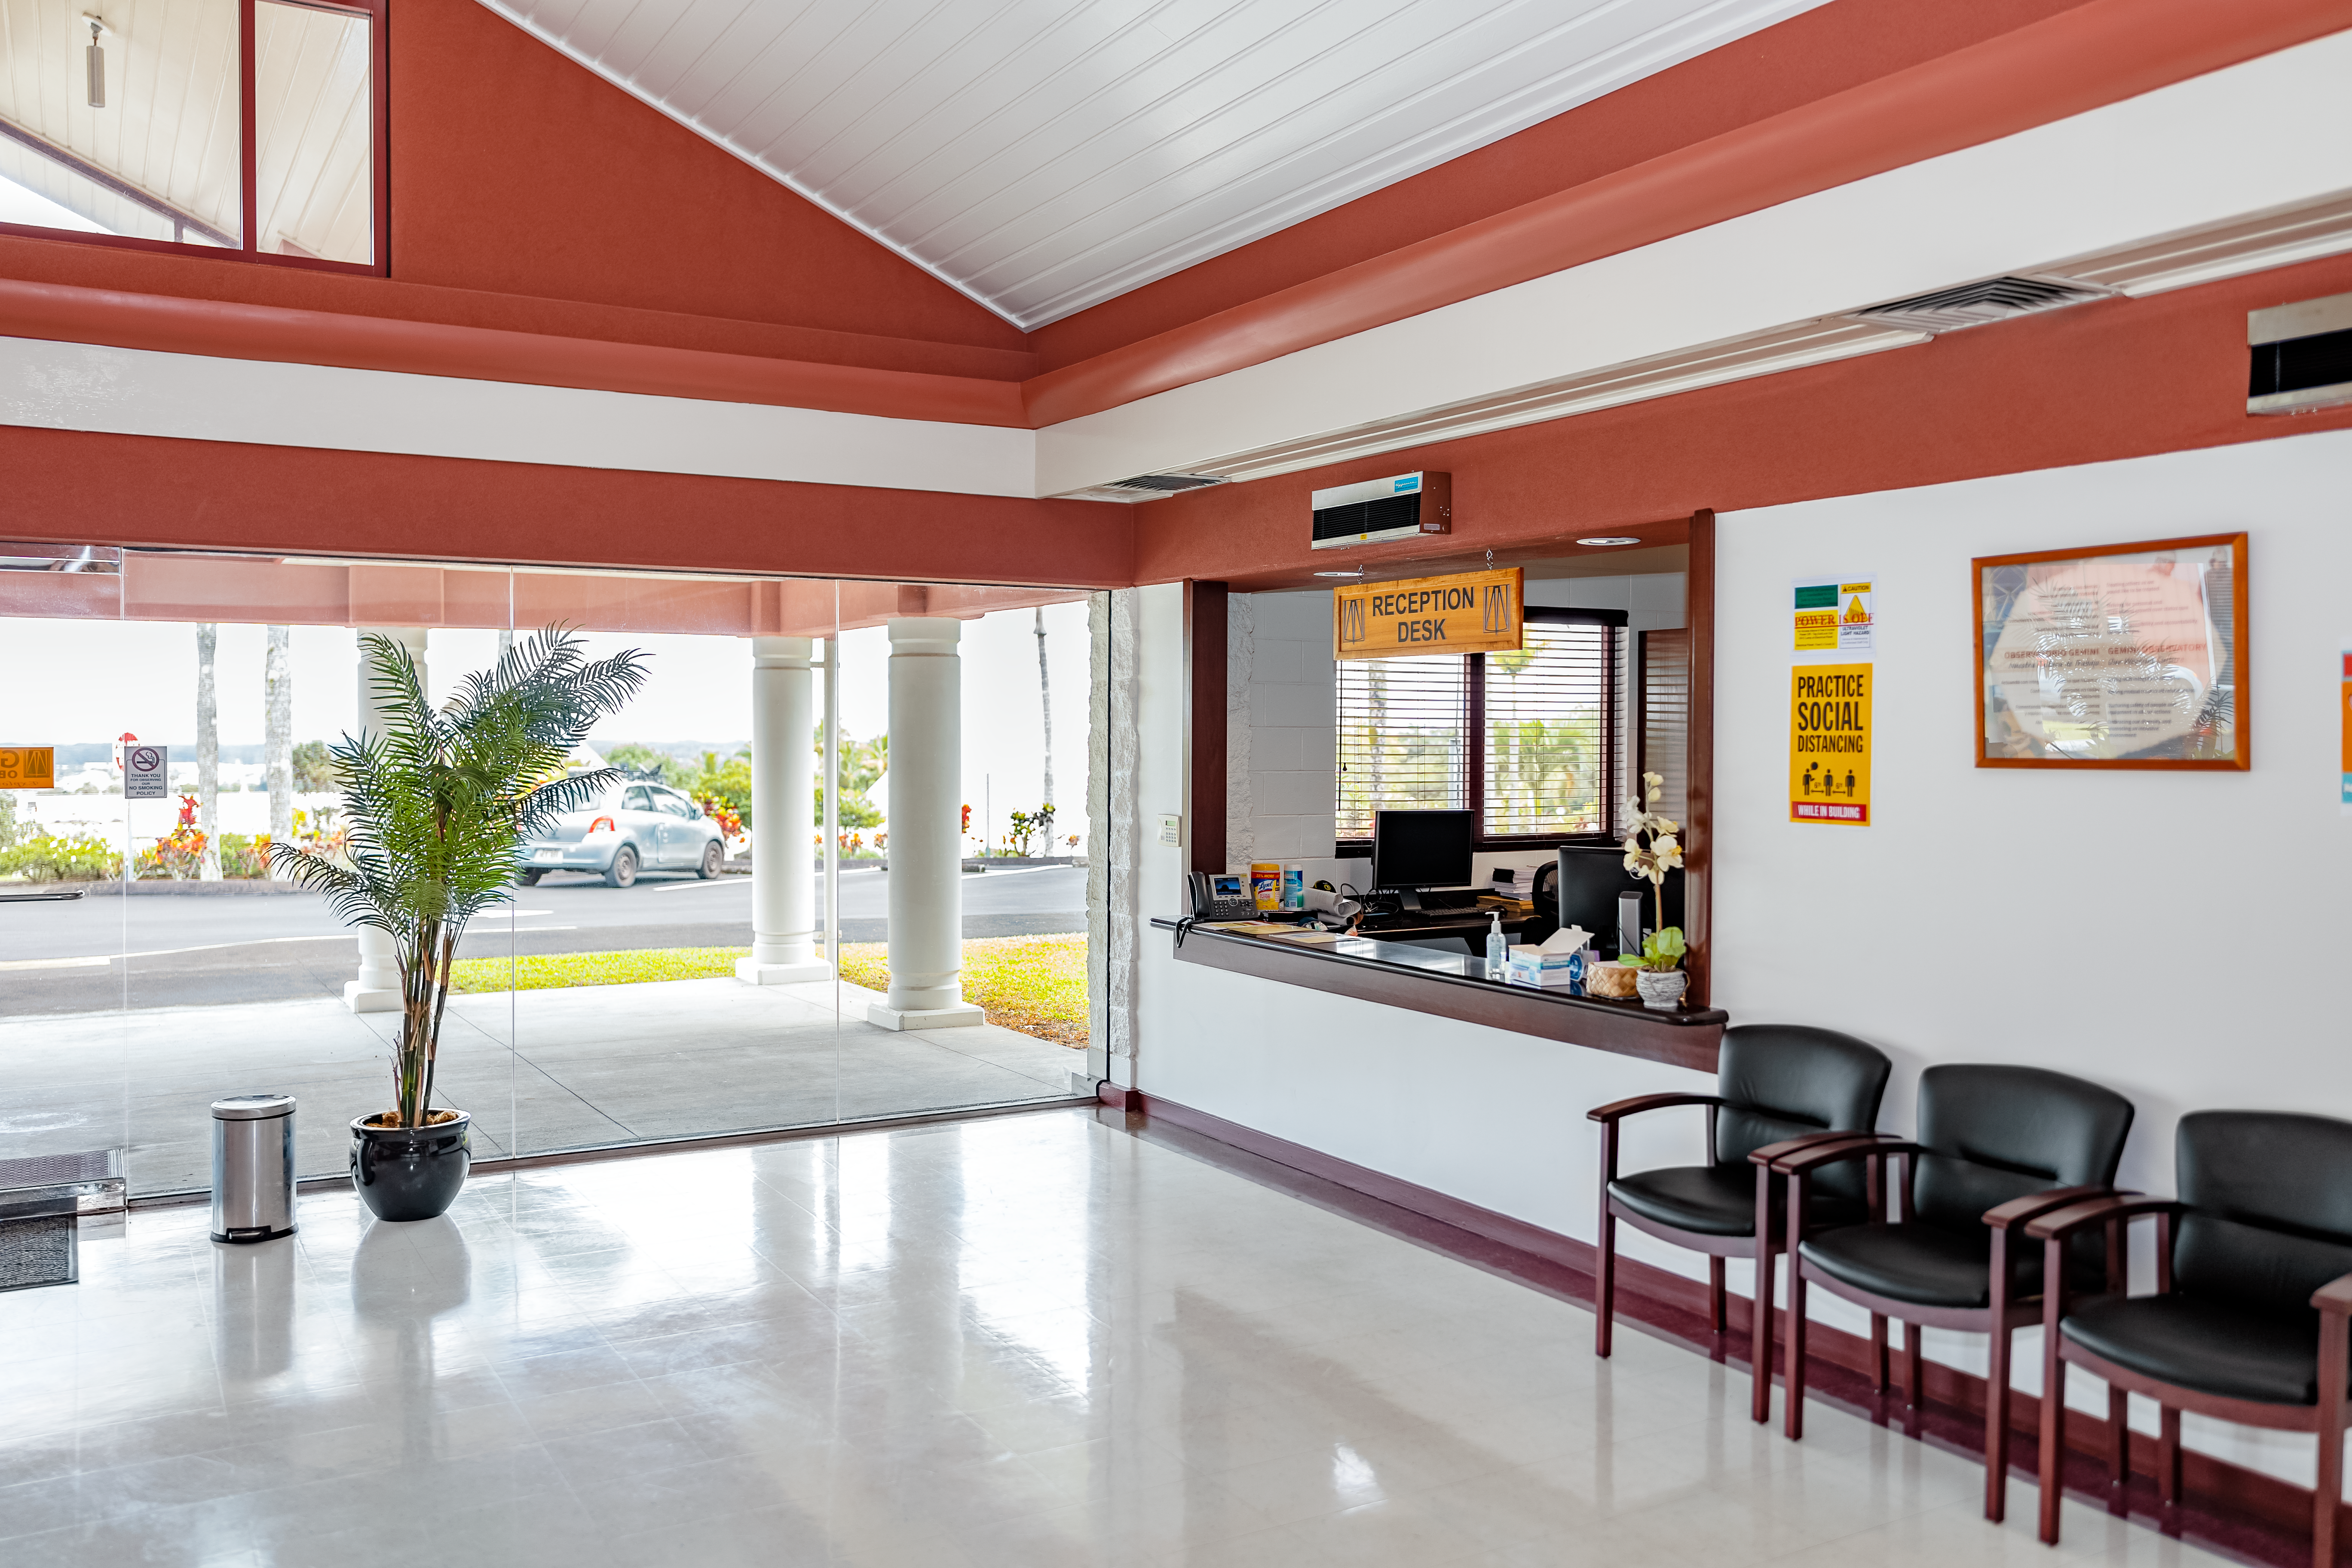

Gemini North Hilo Base Facility

A view of the interior of the Gemini North Hilo Base facility on a cloudy day.

Credit: NOIRLab/AURA/NSF/ T. Slovinský